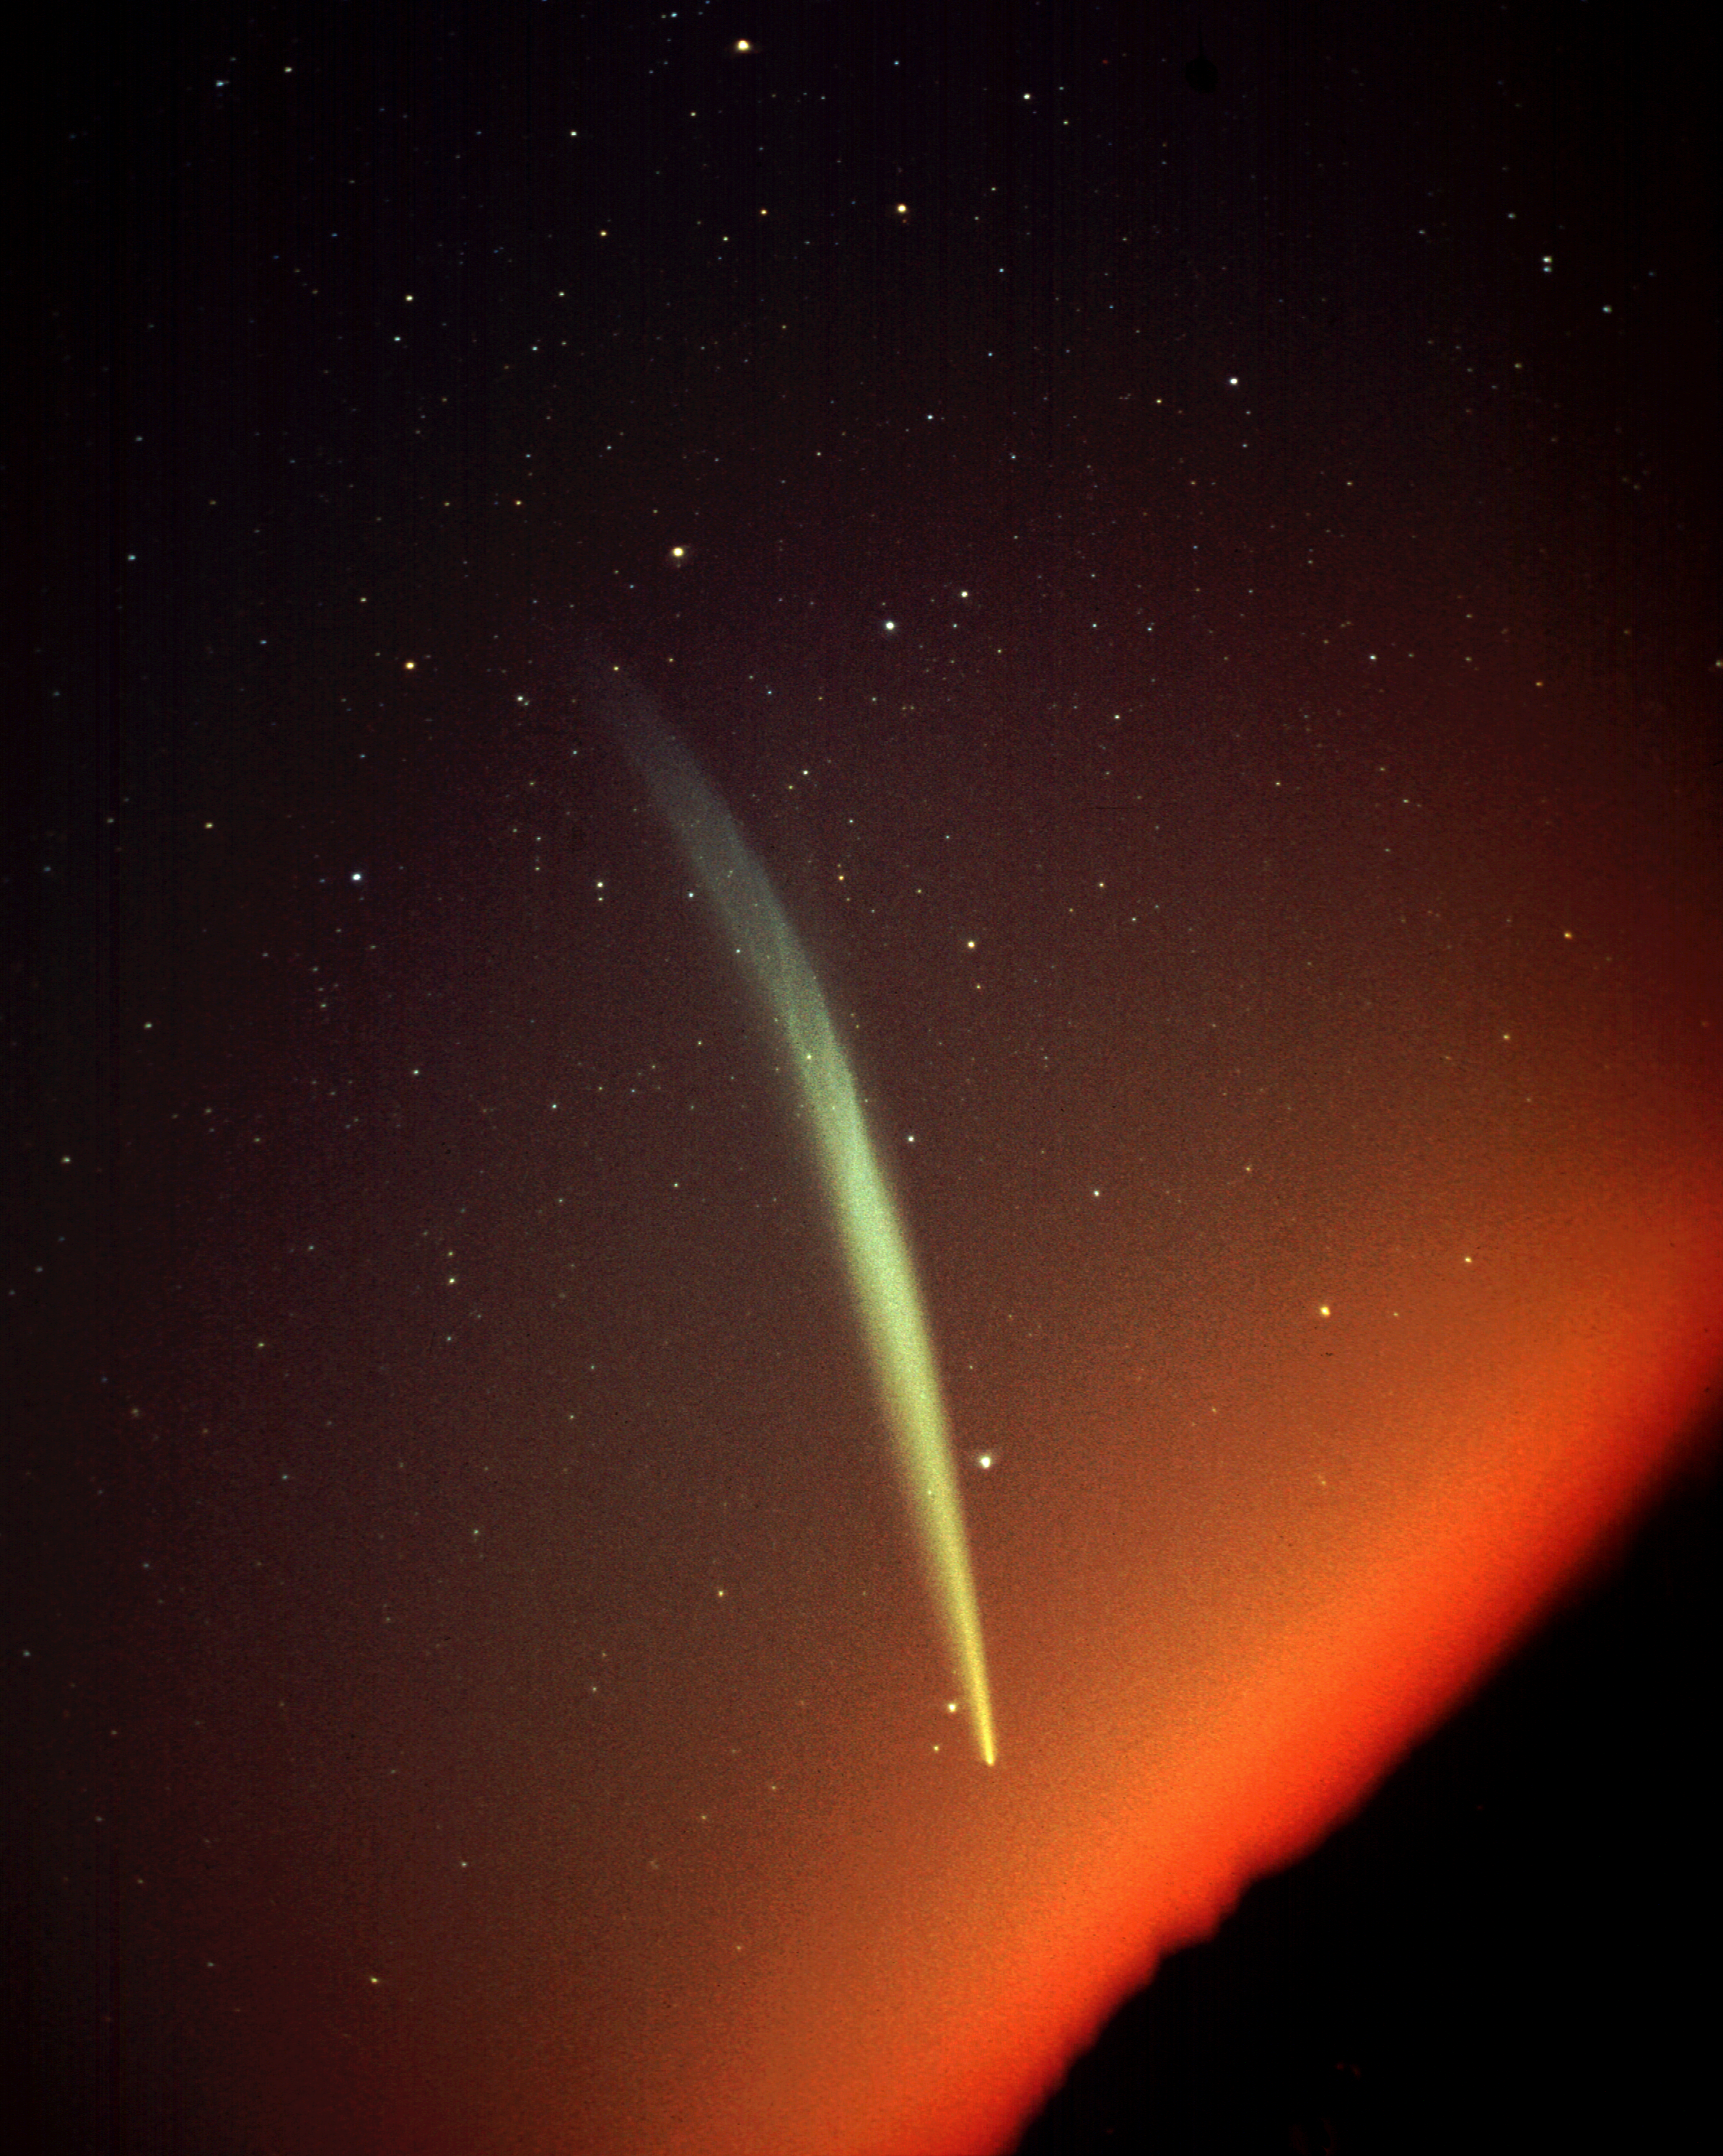

Comet Ikeya-Seki in 1965

Comet Ikeya-Seki, photographed from Kitt Peak at dawn on October 29, 1965, courtesy of Roger Lynds. (4 minute exposure on High Speed Extachrome)

Credit: Roger Lynds/NOIRLab/NSF/AURA/